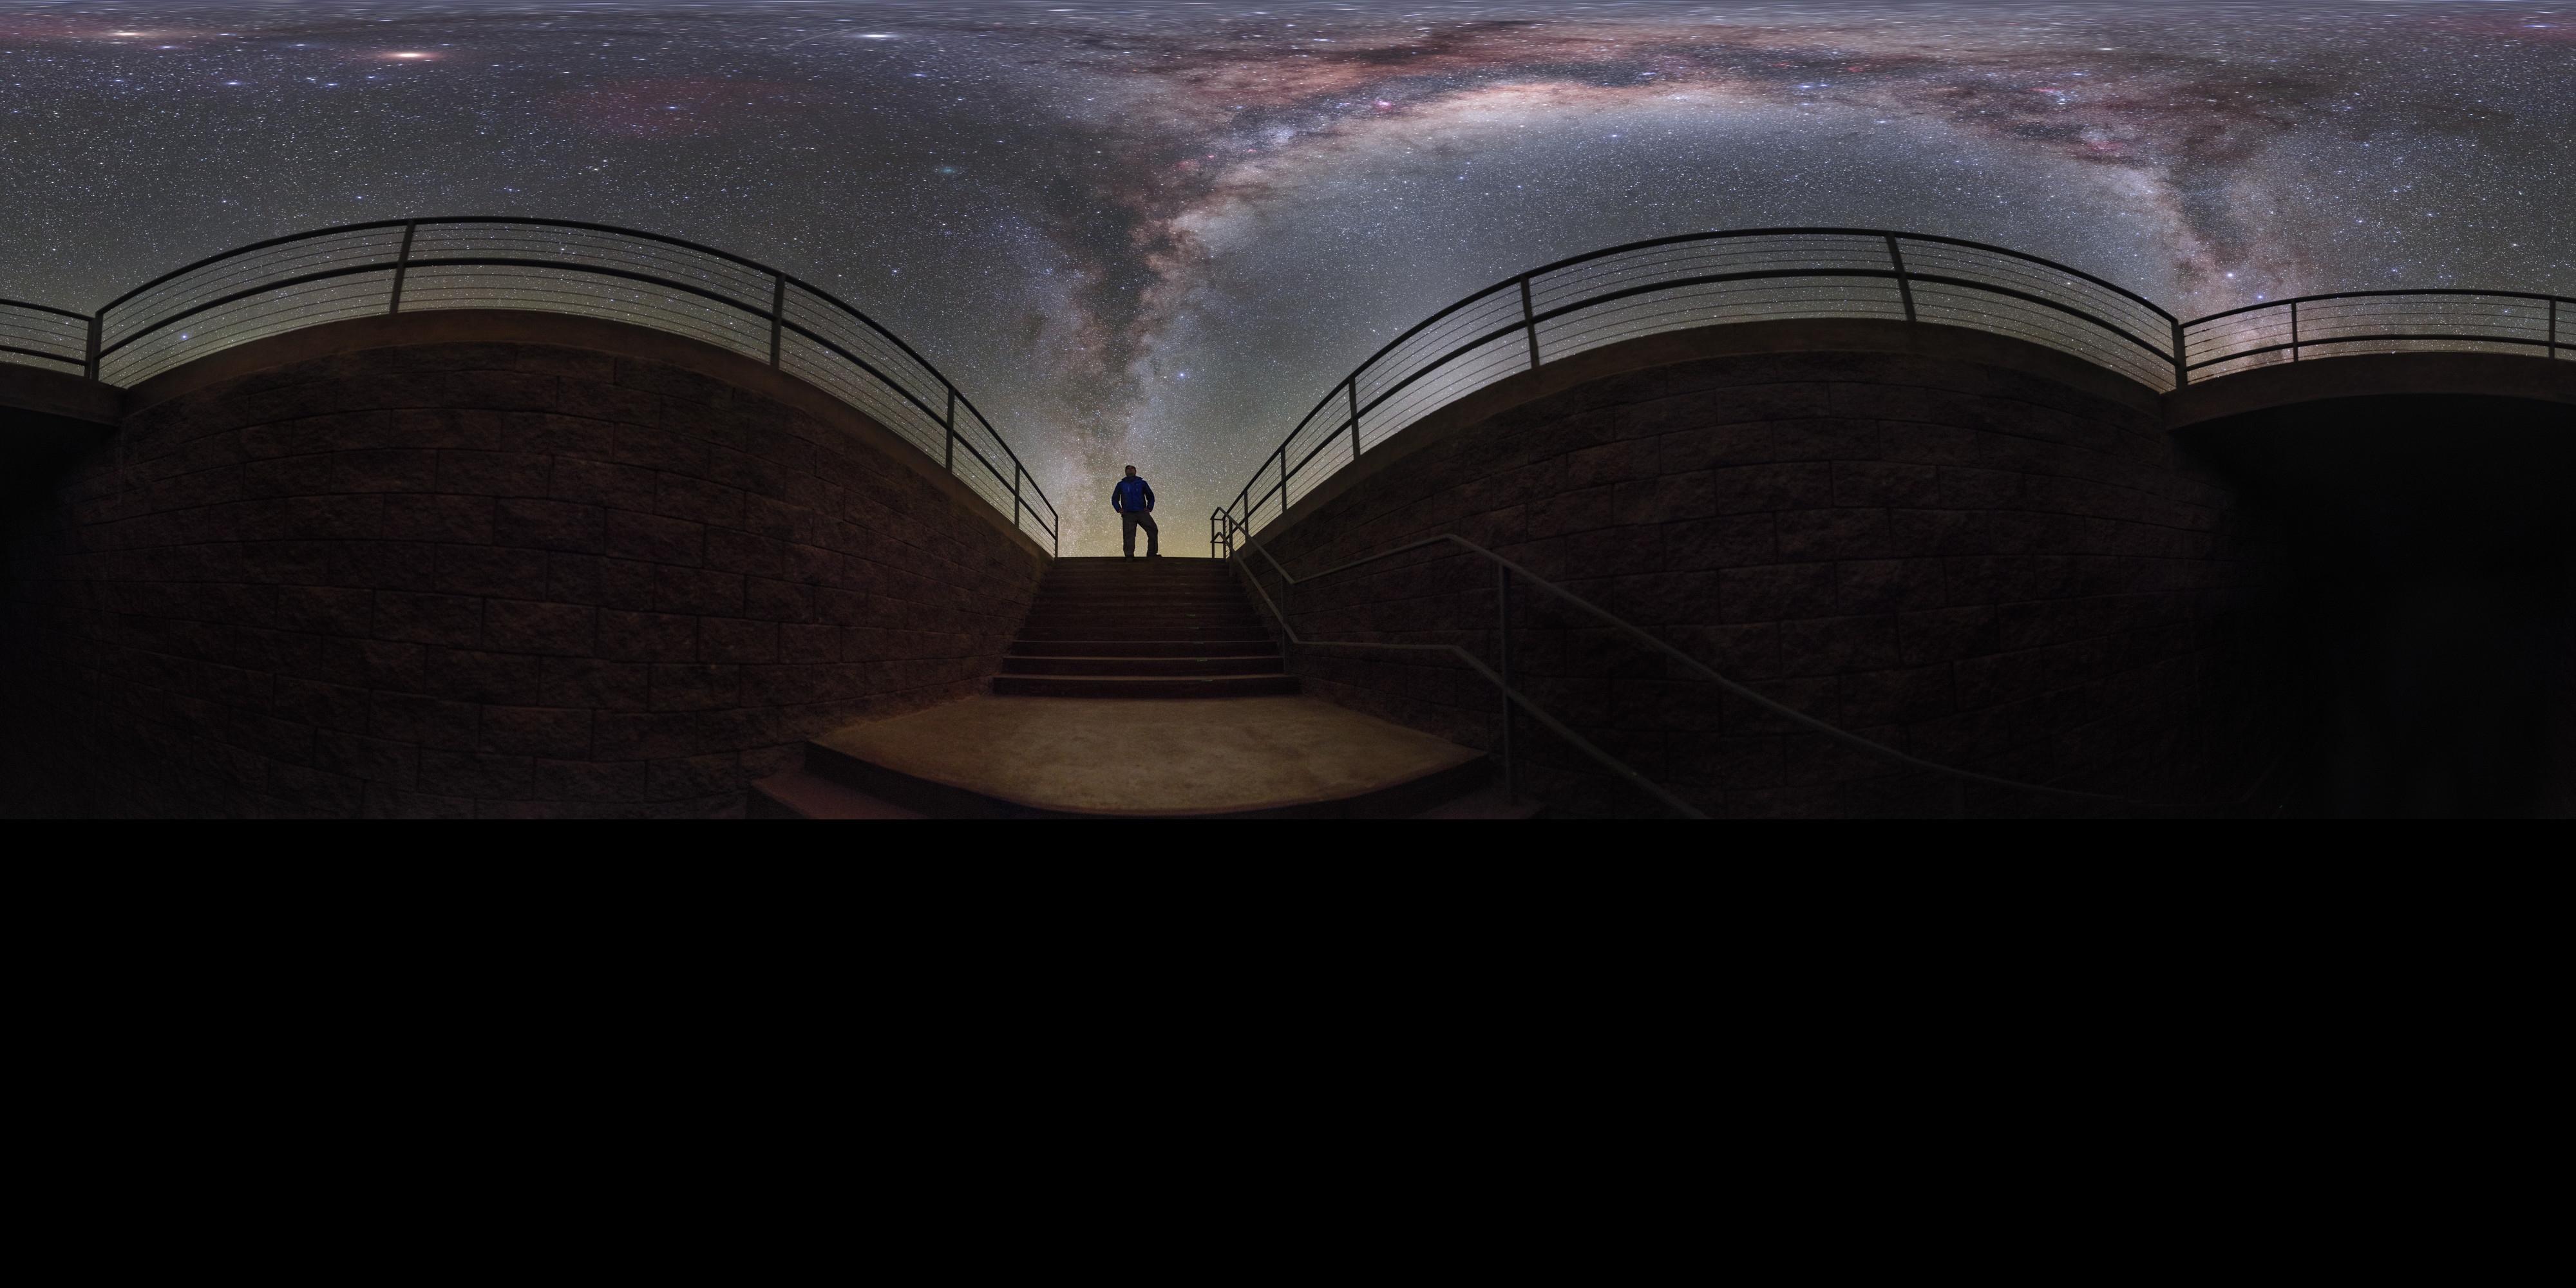

Milky Way at the Residencia (360 Degrees)

ESO Photo Ambassador Petr Horálek captured the Milky Way Galaxy framed by a stairwell at ESO's Paranal Residencia, putting the viewer under the spectacular sky seen almost overnight in the Atacama Desert.

Credit: P. Horálek/ESO